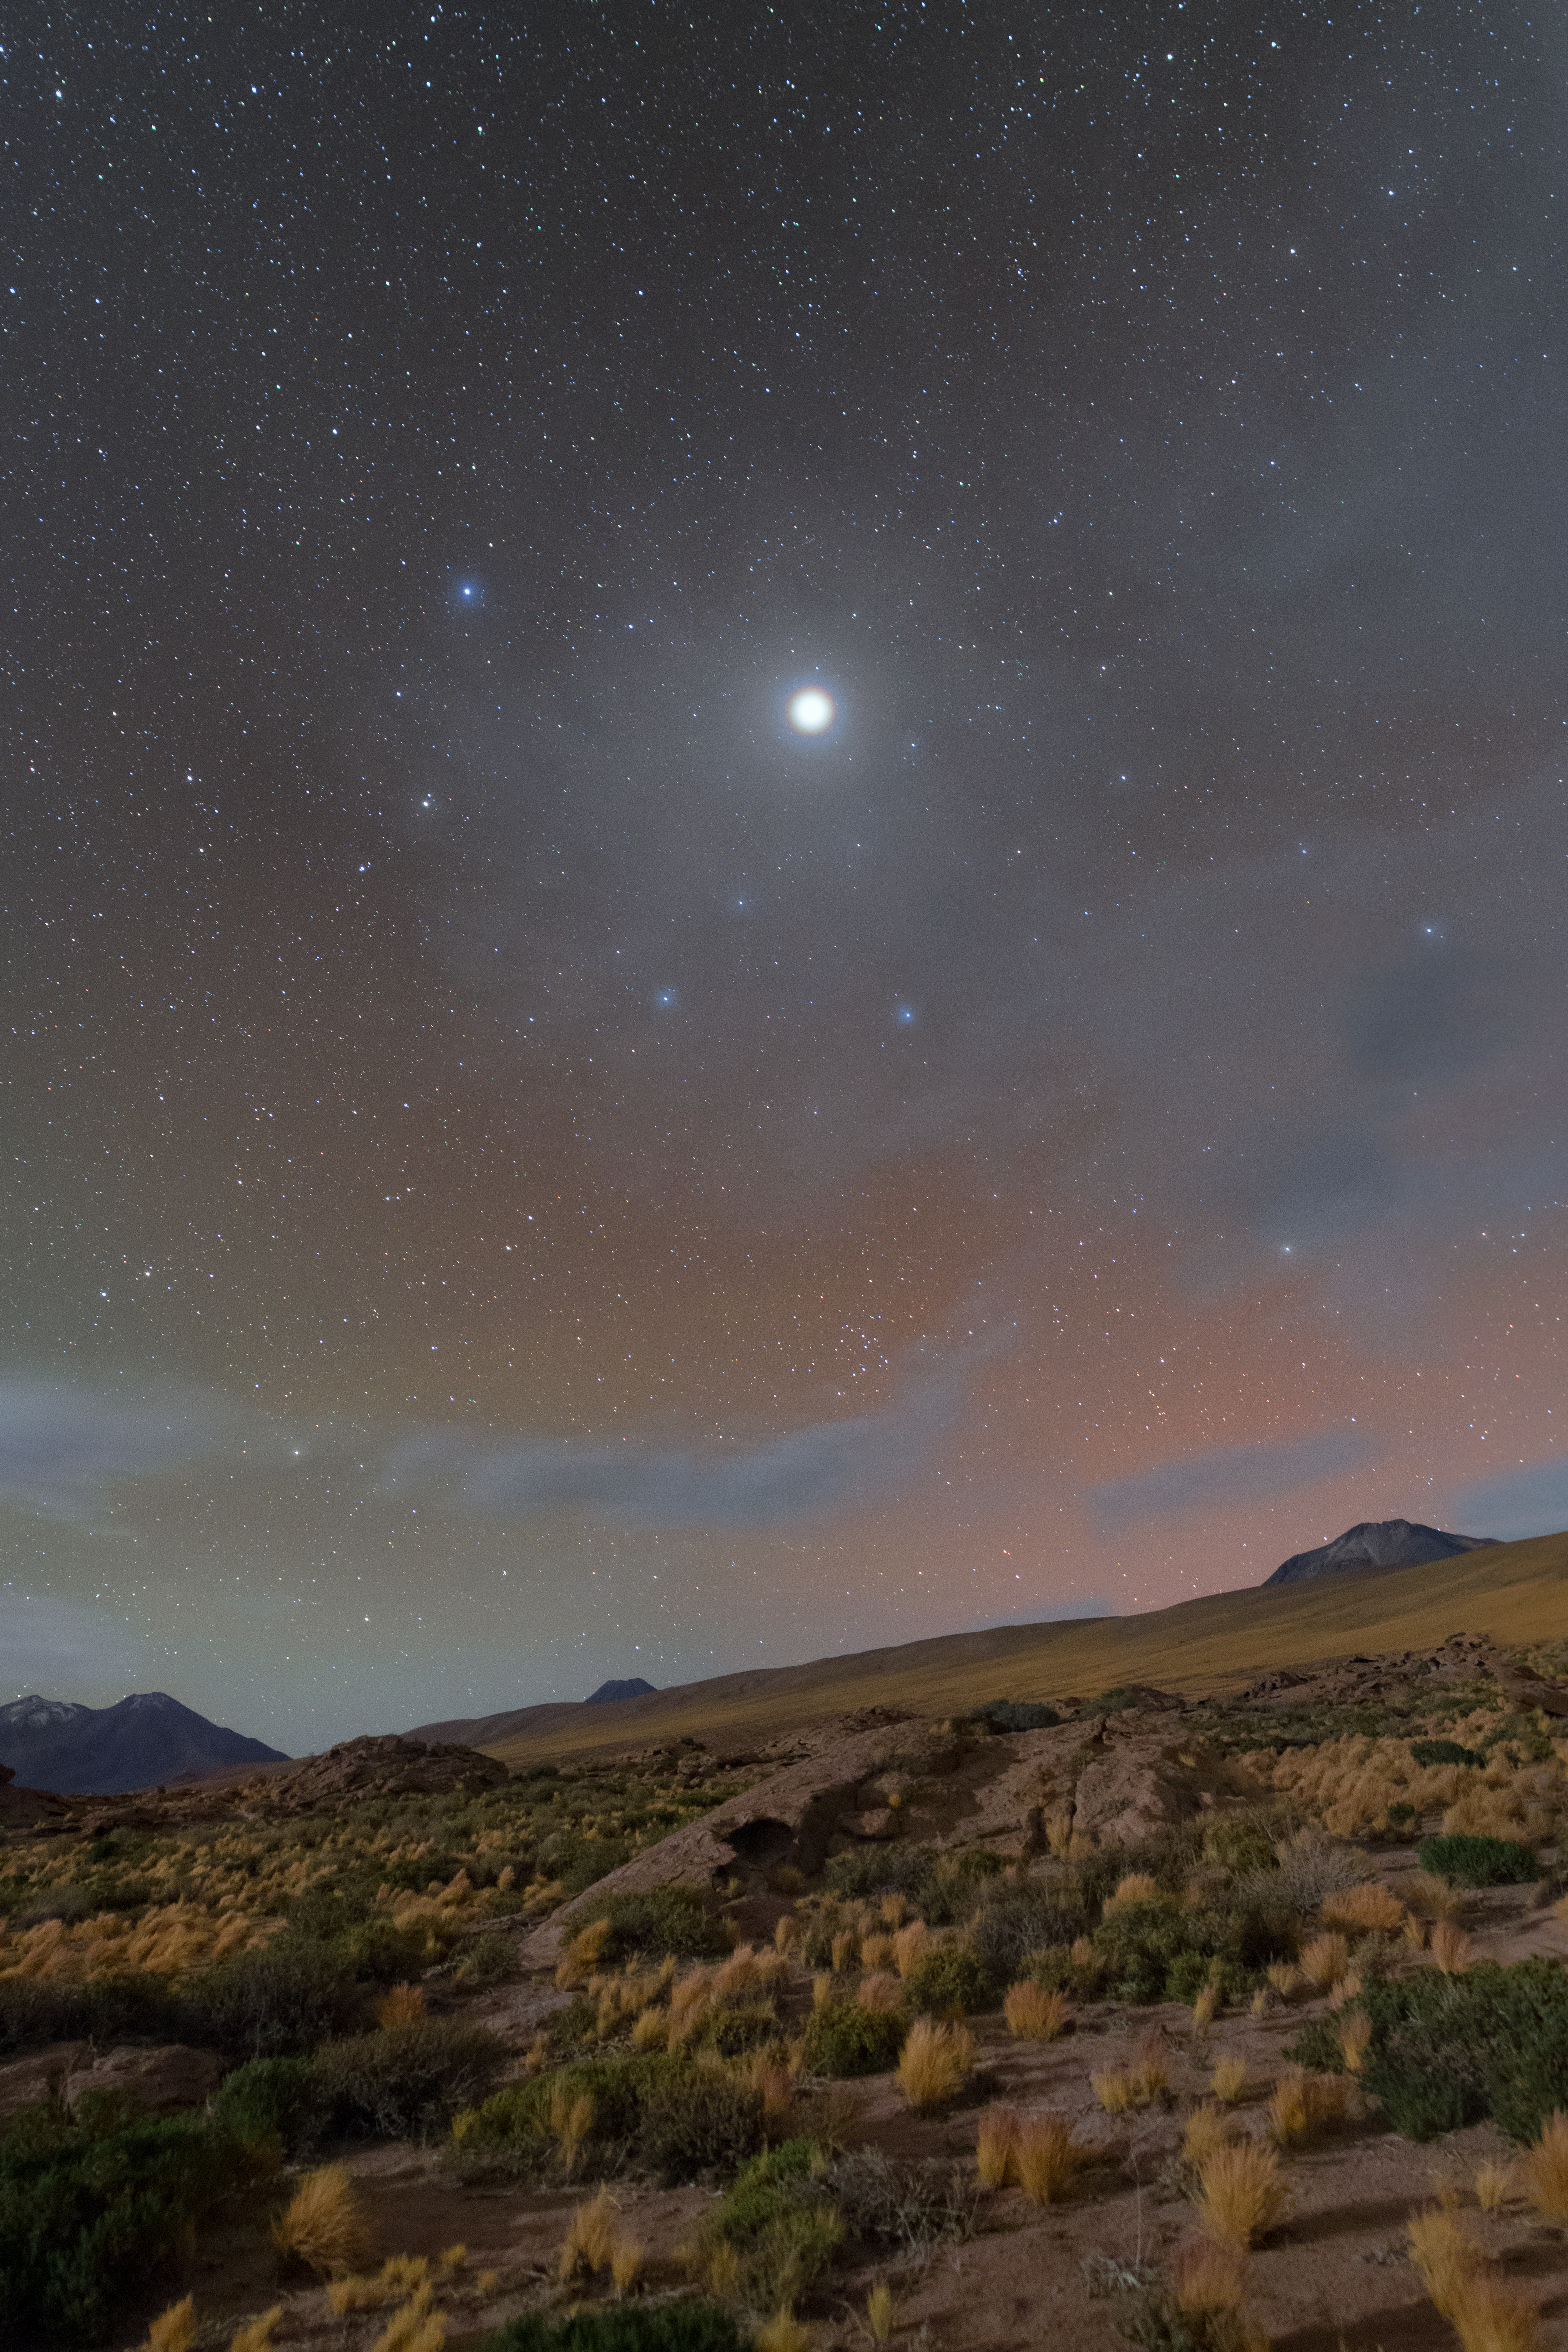

Jupiter’s Corona

Stars are surrounded by something known as a corona — a diffuse aura of plasma that appears to surround them in the sky. For the Sun, we can best see this corona during a solar eclipse, when the Moon passes in front of the Sun and covers our star’s face. The solar corona then appears as a bright ring surrounding the eclipsed Sun. An image of the Sun’s corona as seen during a 1999 eclipse can be seen here.

However, there is also the optical phenomenon of a corona, caused by the diffraction of light from a bright object — such as the Sun, other stars, the Moon, and bright planets — by water drops or ice crystals in the Earth’s atmosphere. This is occurring in this unusual image, where a rare corona of the planet Jupiter can be seen above the Atacama Desert in Chile. The beautiful red and green colours in the sky are due to atmospheric airglow, another light-related optical phenomenon. Airglow is explained in detail in this ESOcast.

This image was taken by Petr Horálek some 100 kilometres south of the Chajnantor Plateau, which is home to the Atacama Large Millimetre/submillimetre Array (ALMA).

Credit: ESO/P. Horálek